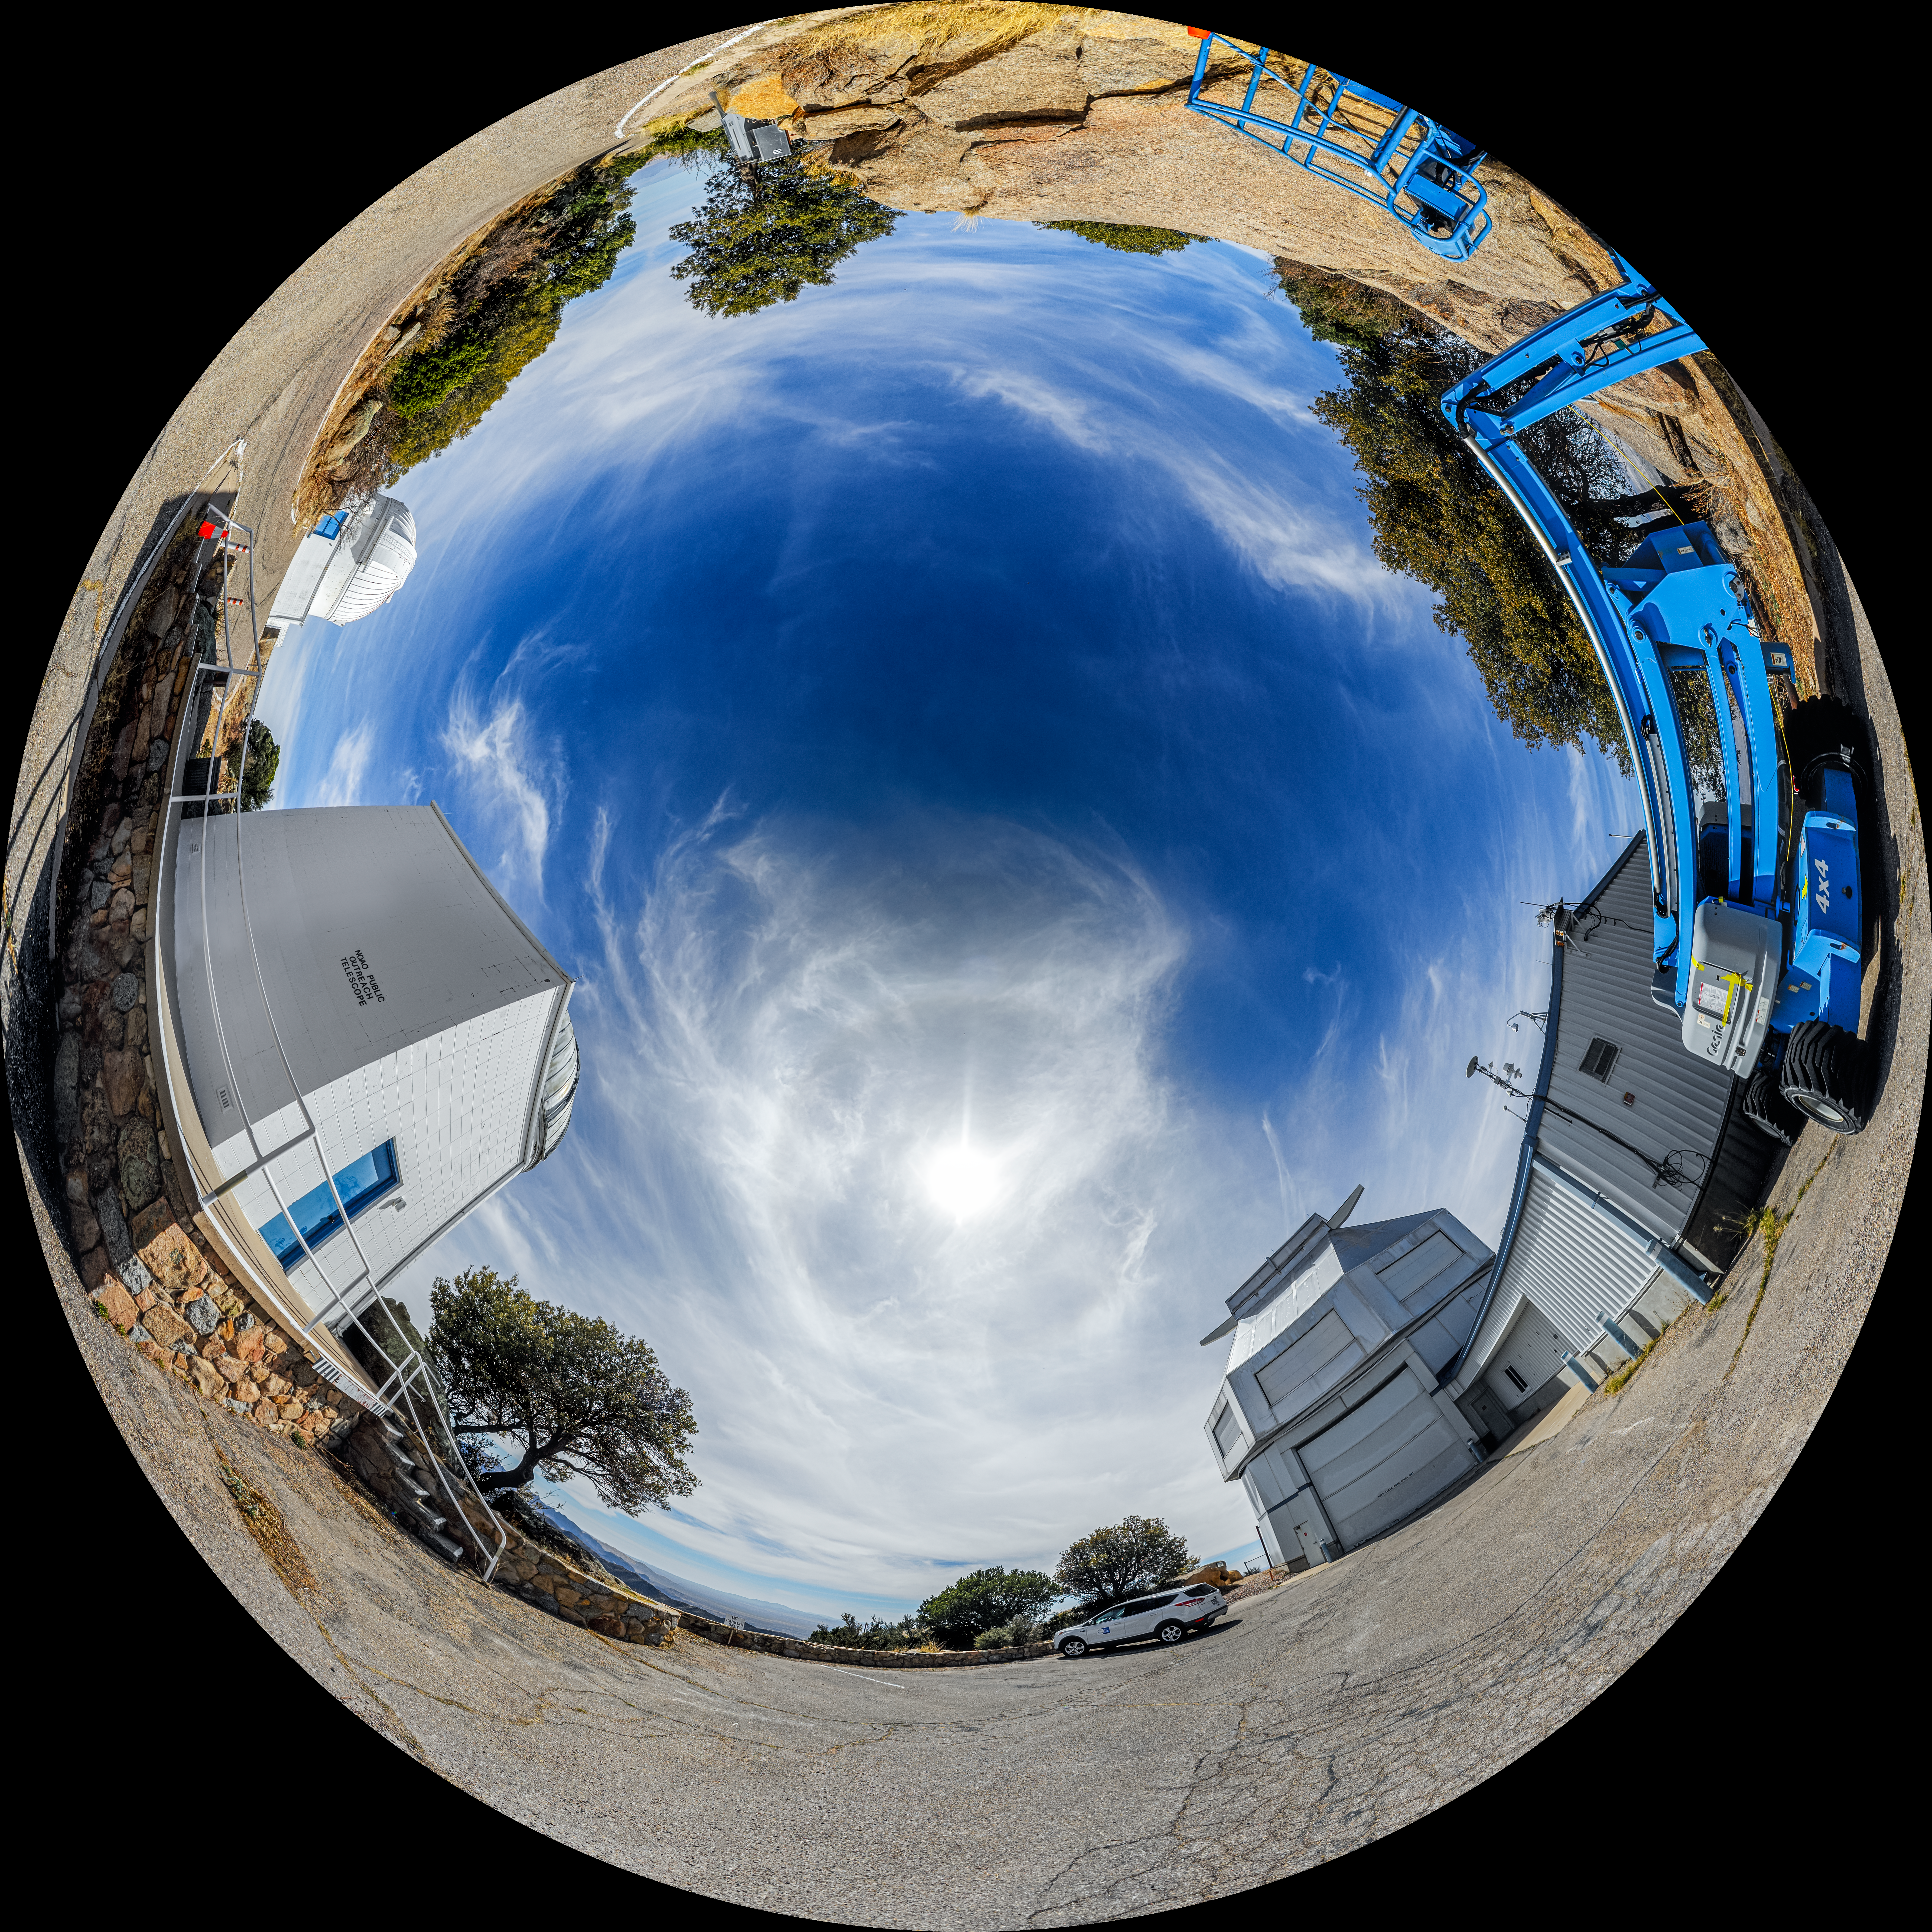

WIYN 3.5-meter, 0.9-meter, and Levine Telescopes Fulldome

A fulldome view of the WIYN 3.5-meter Telescope, Visitor Center Levine 0.4-meter Telescope, and WIYN 0.9-meter Telescope on Kitt Peak National Observatory in Arizona.

A 360 panorama version of this image can be viewed here.

Credit: KPNO/NOIRLab/NSF/AURA/P. Horálek